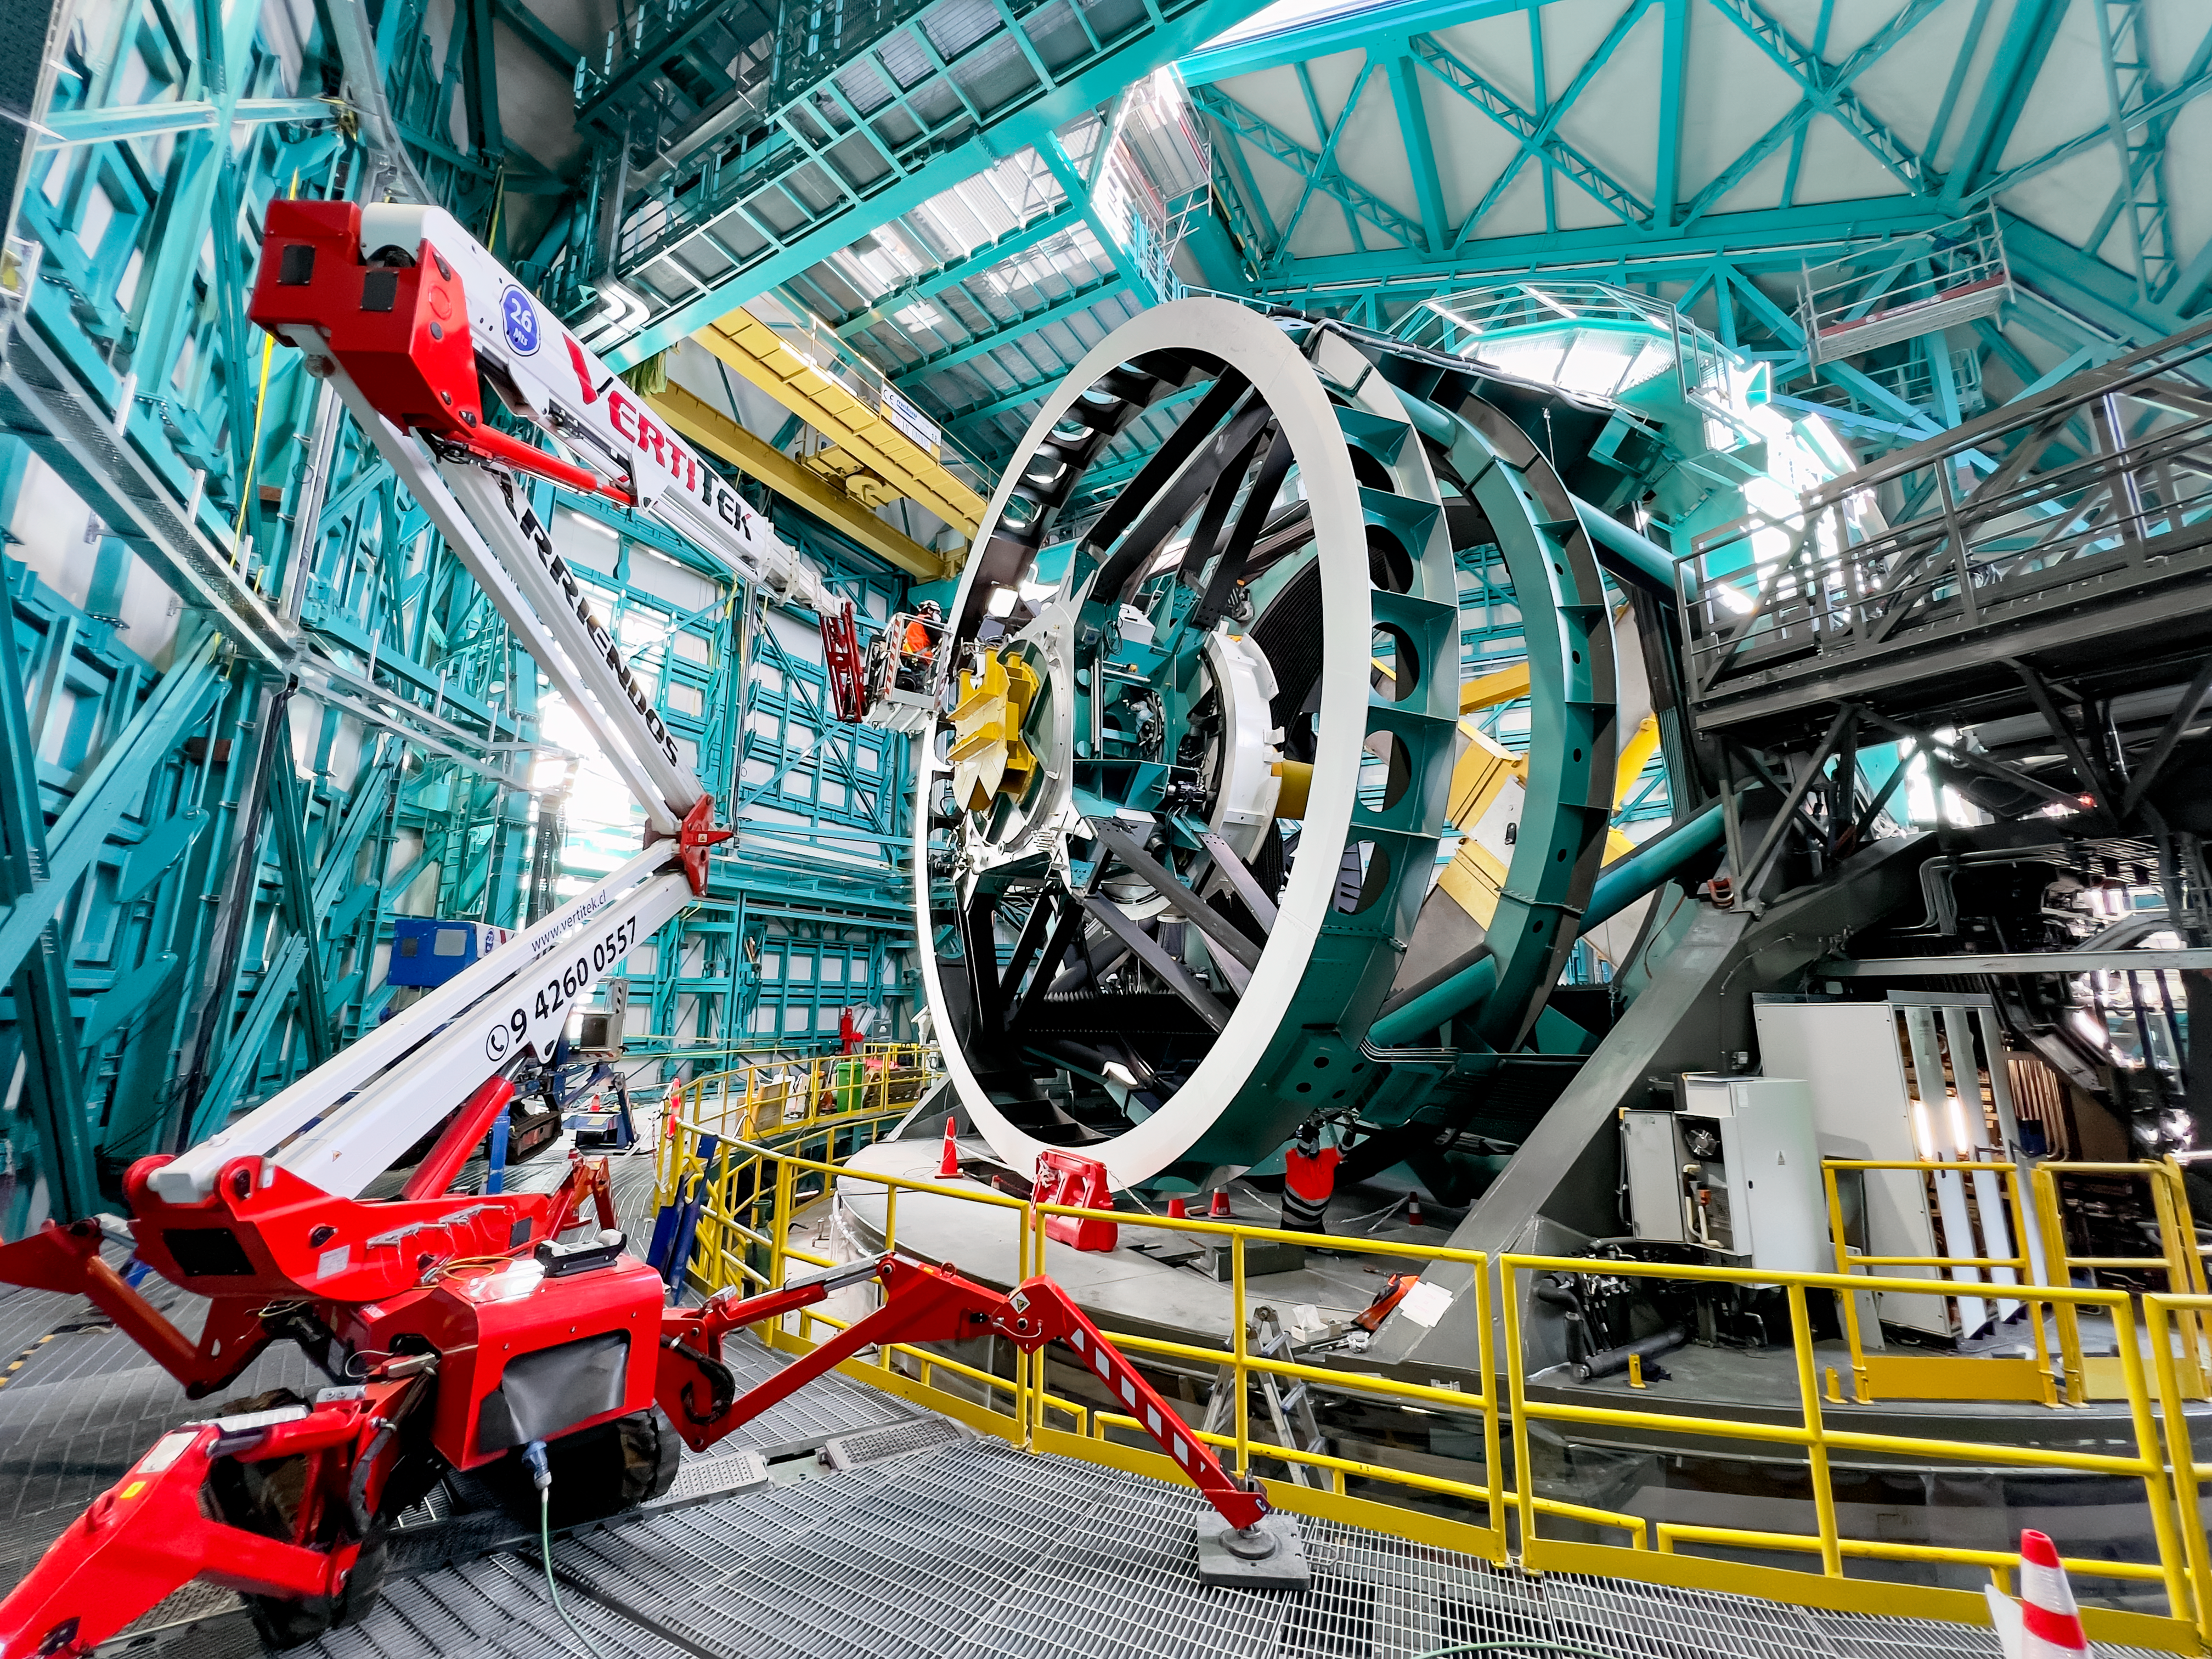

Cable Install at Rubin Observatory in June 2022

NSF–DOE Vera C. Rubin Observatory network technician Guido Maulen installs fiber optic cables on the Top End Assembly of the telescope mount.

Credit: RubinObs/NOIRLab/SLAC/NSF/DOE/AURA/H. Stockebrand